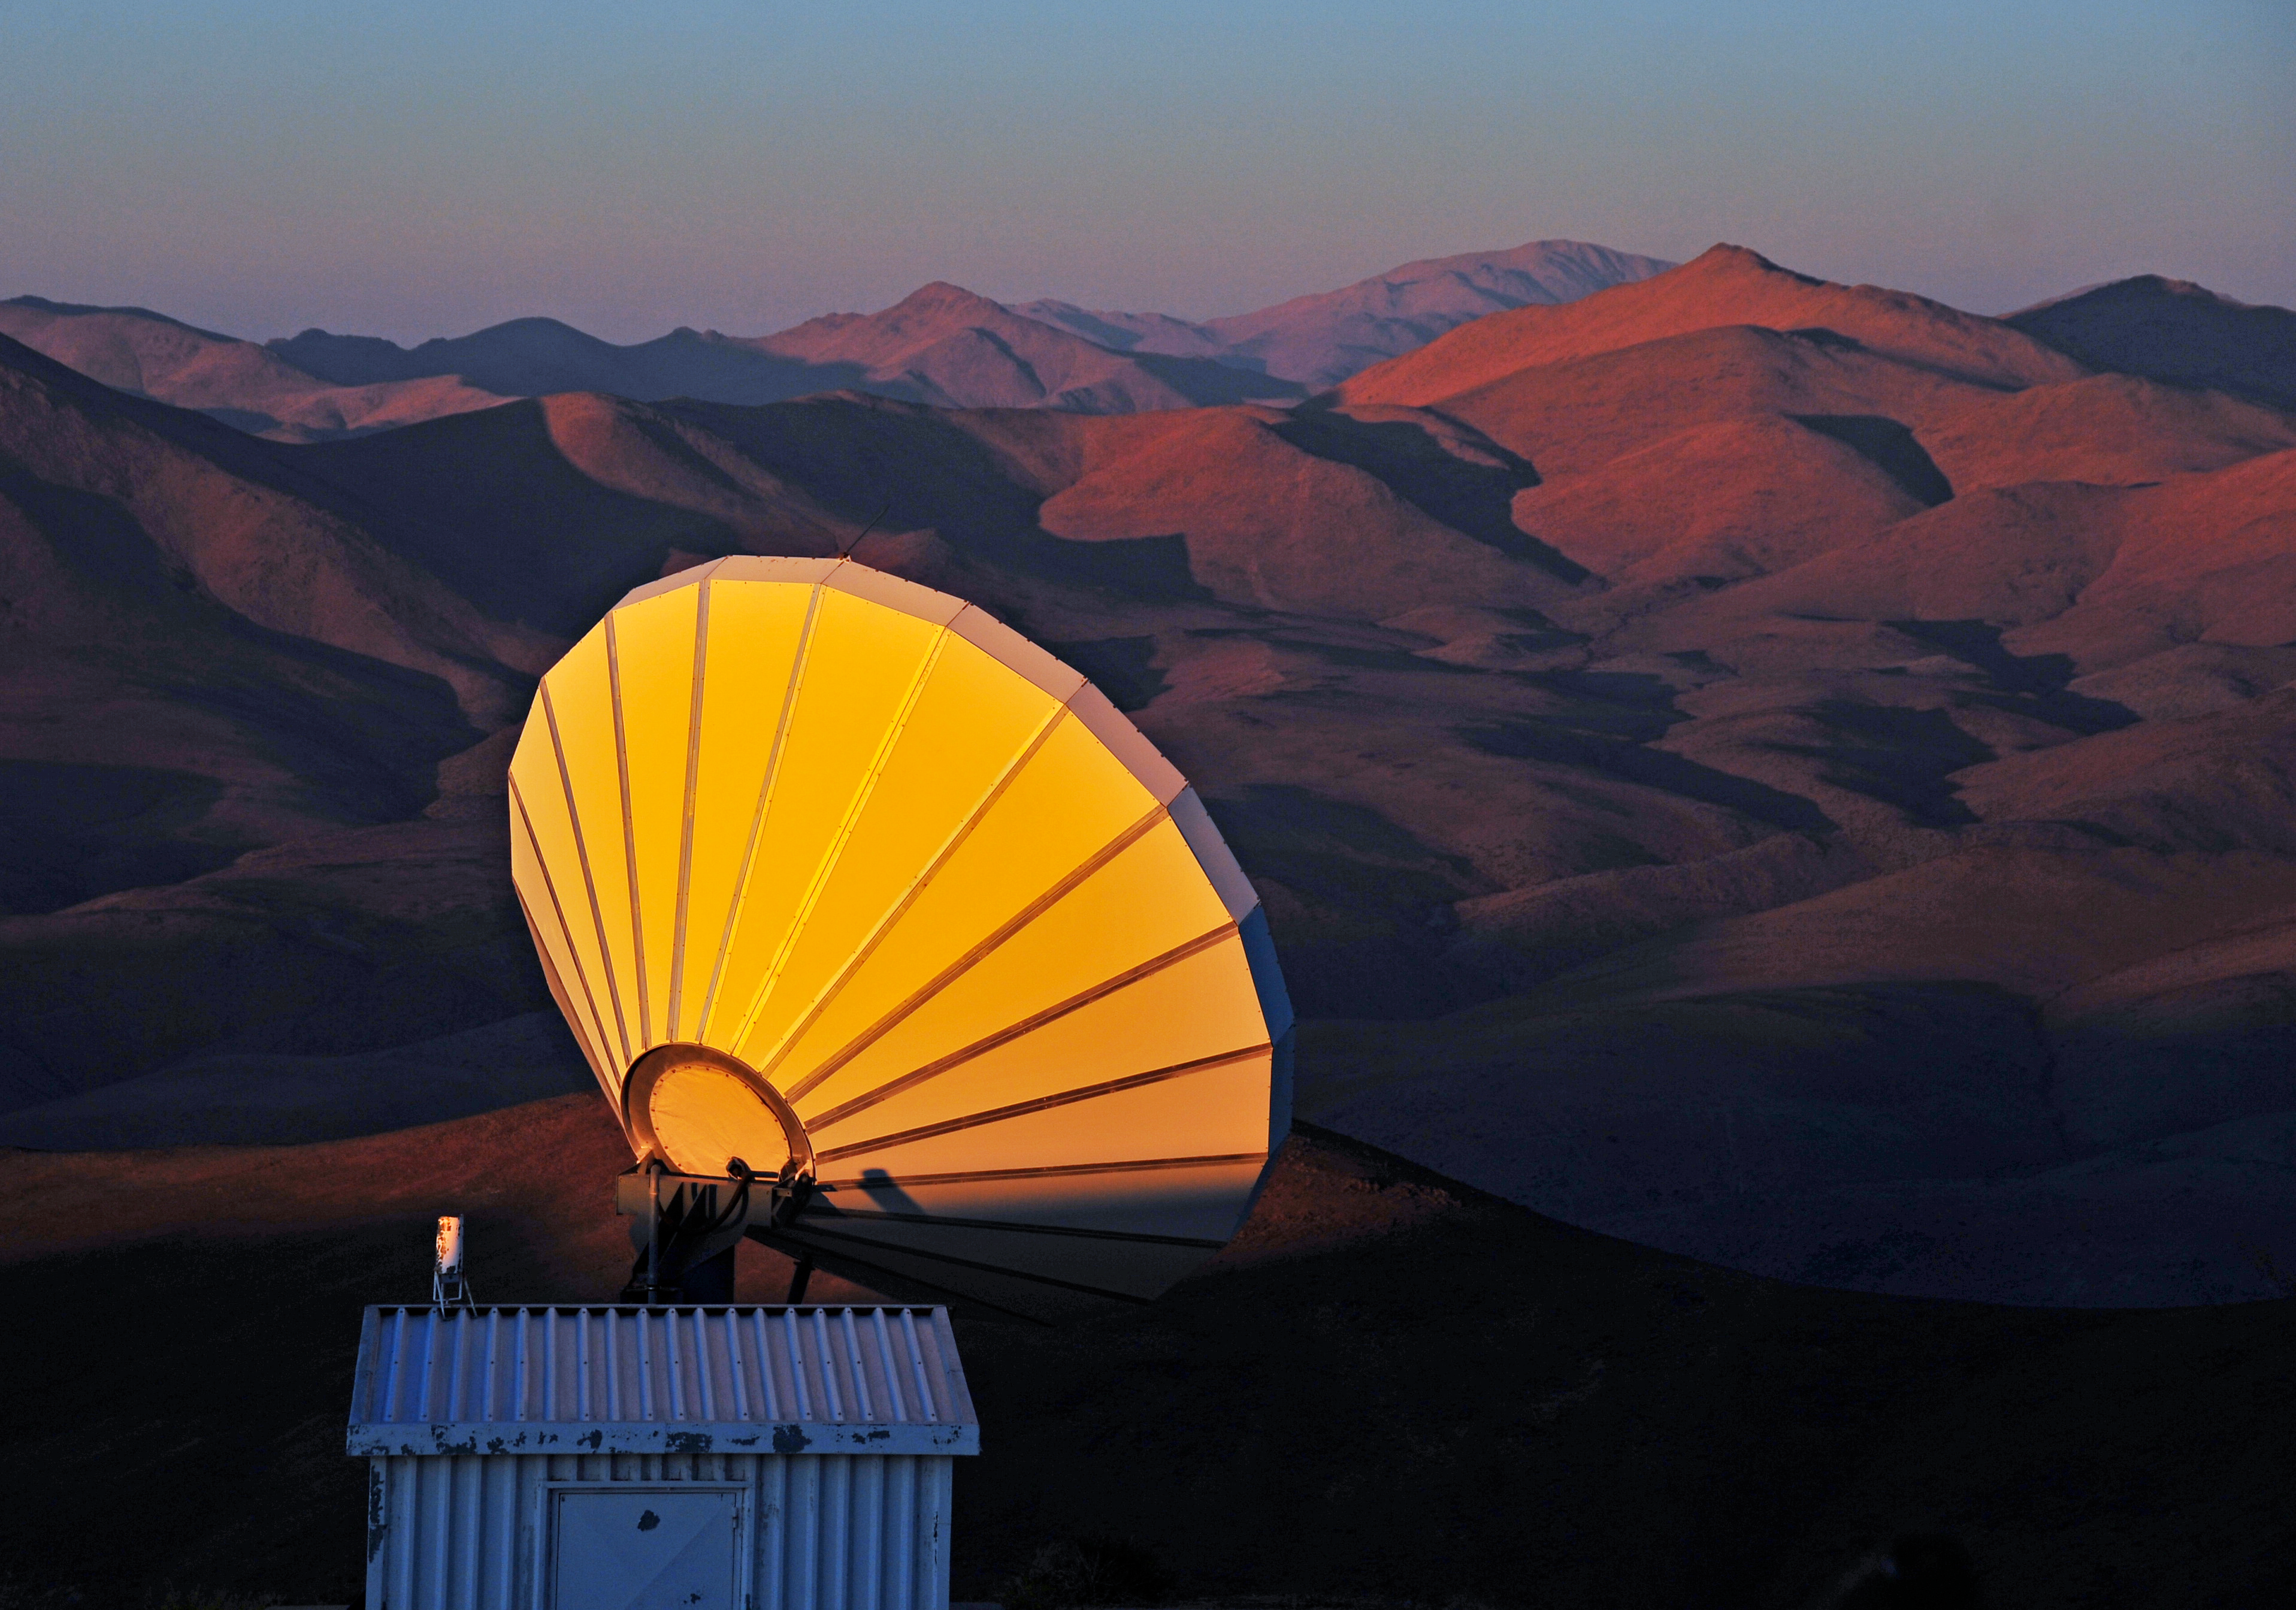

Communication antenna at Paranal

Communication antenna, placed in the road to Paranal.

Credit: ESO/H. Dahle